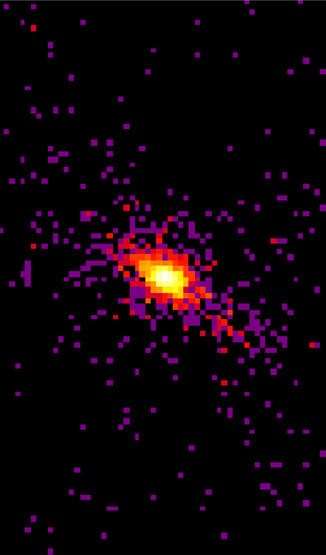

X-ray image of the central region of the galaxy NGC 4151

X-ray image of the central region of the galaxy NGC 4151 obtained with the satellite Chandra. This image shows that the X-ray emission from a massive cloud of nuclear gas that is heated by the central black hole is extended in approximately the same direction as the m id-infrared emission detected by OSCIR.

Credit: International Gemini Observatory/NOIRLab/NSF/AURA